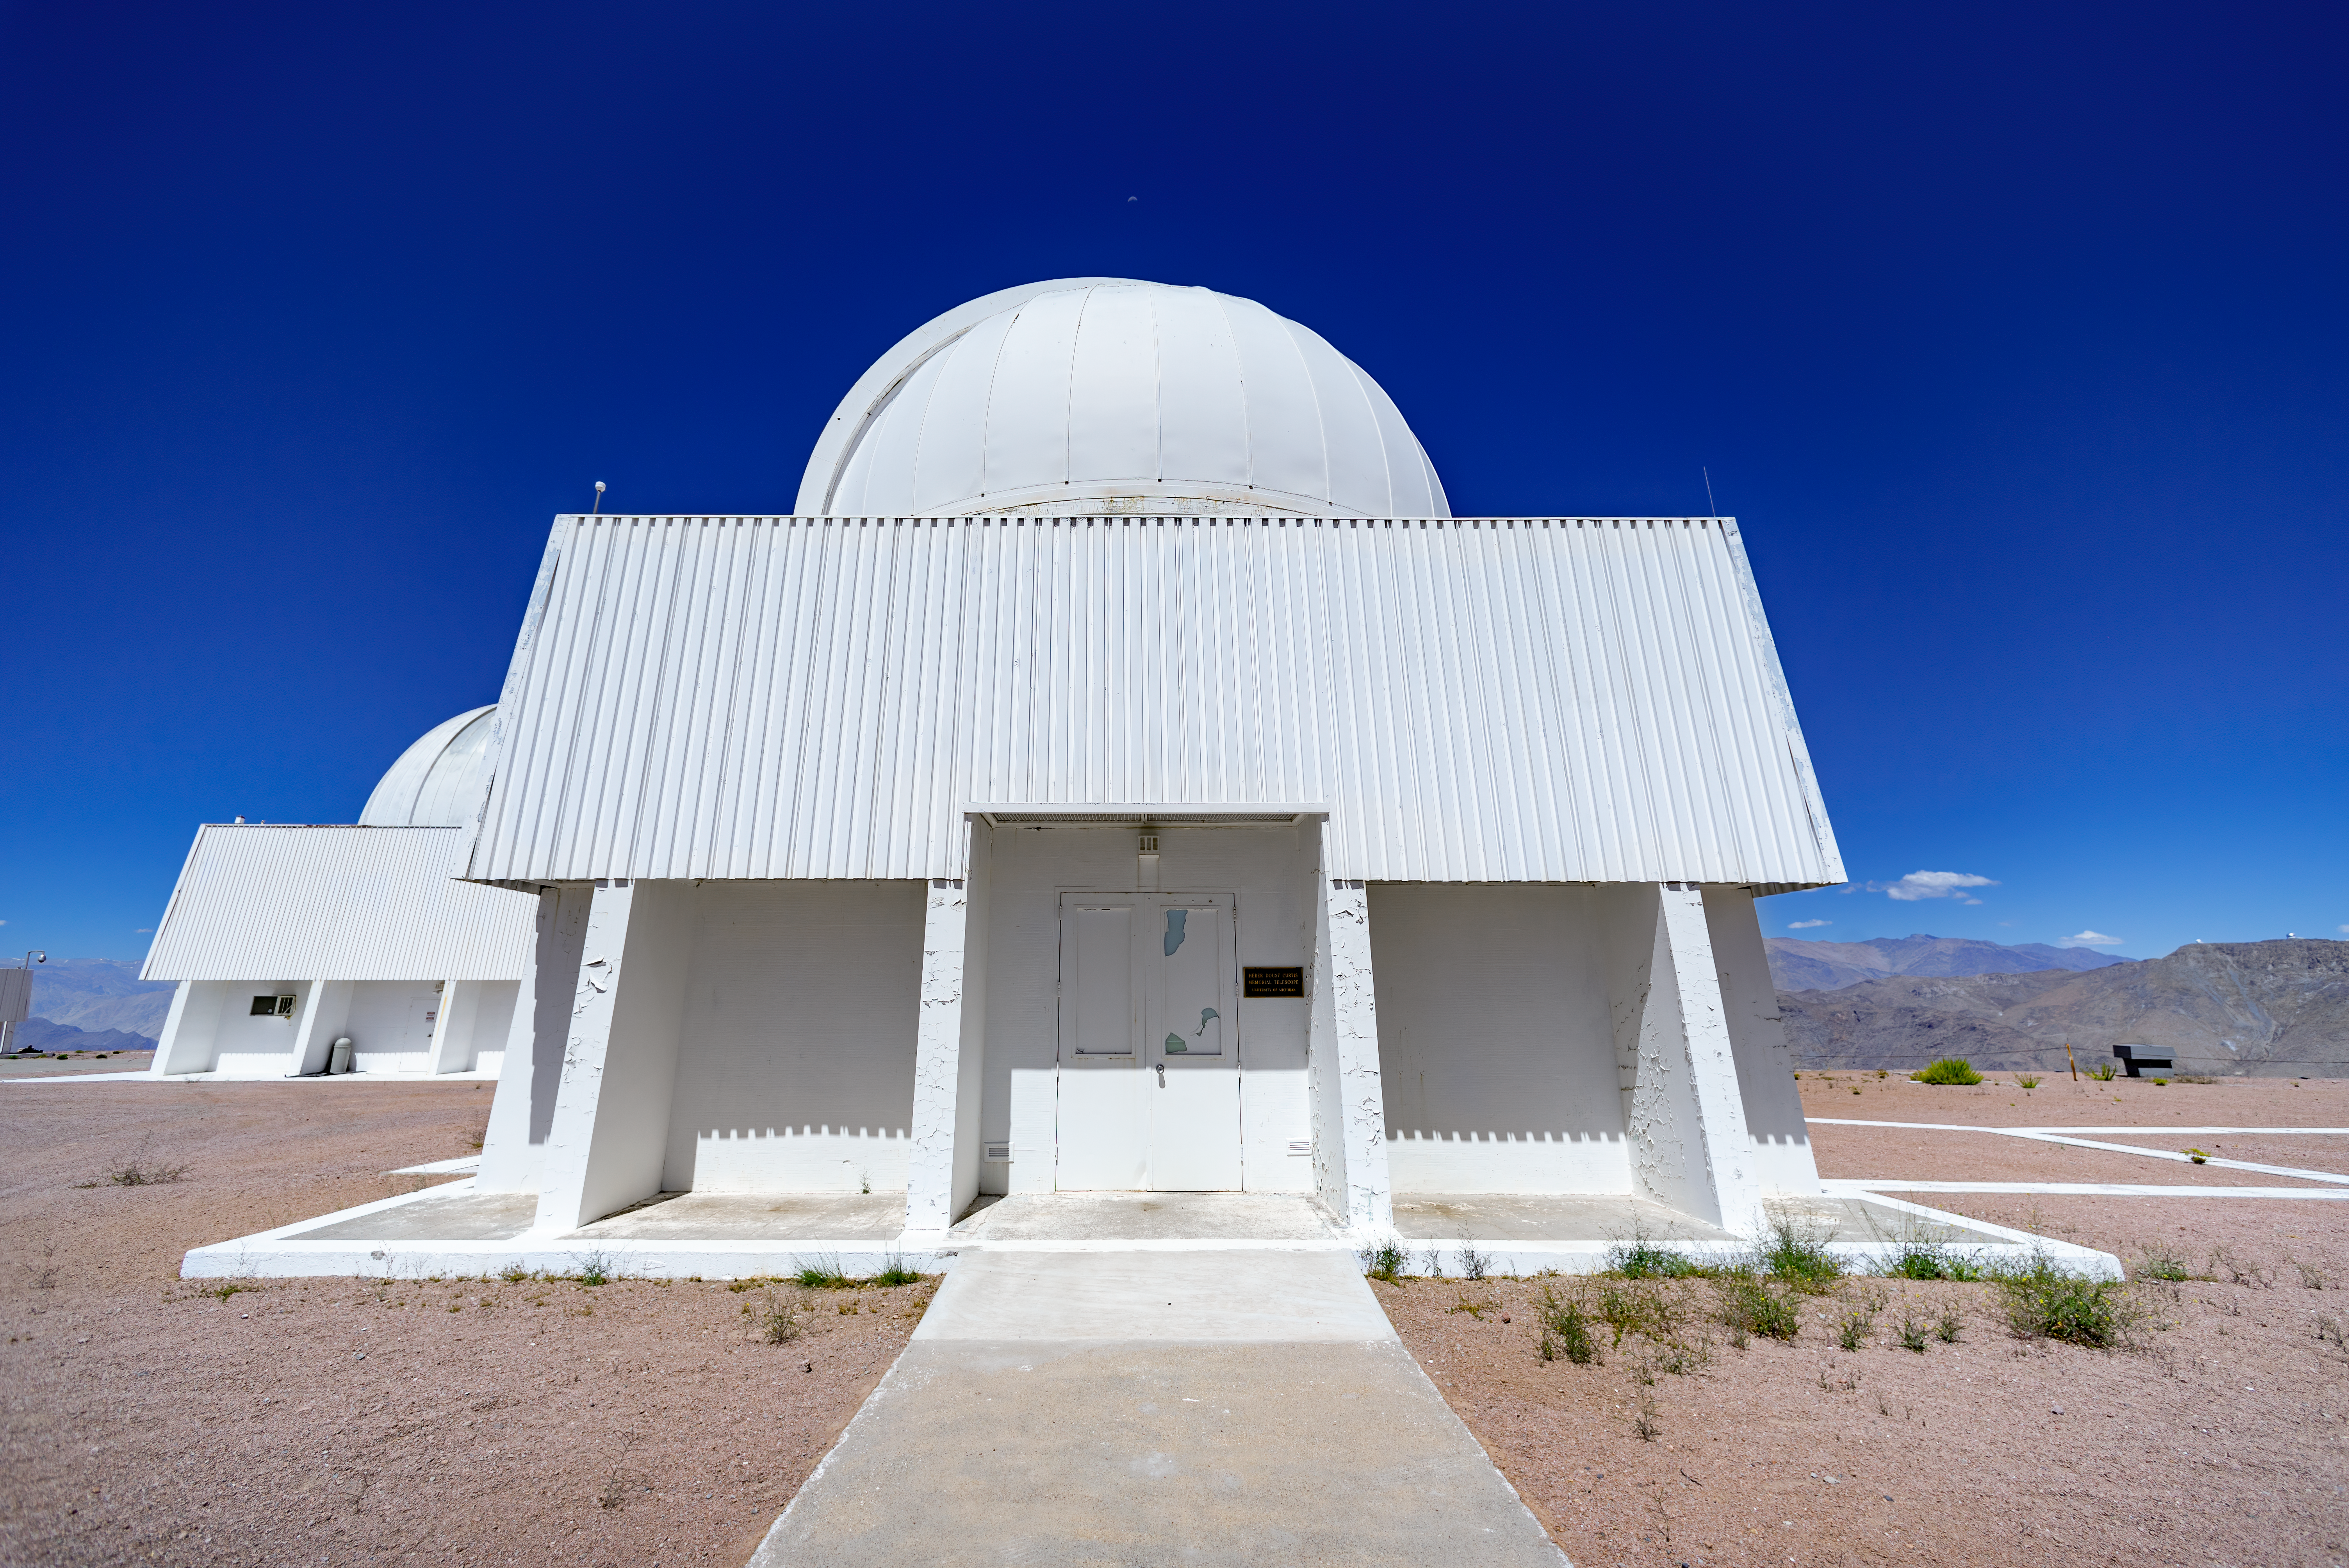

Curtis Schmidt Telescope

The Curtis Schmidt Telescope is located at Cerro Tololo Inter-American Observatory in Chile.

Credit: CTIO/NOIRLab/NSF/AURA